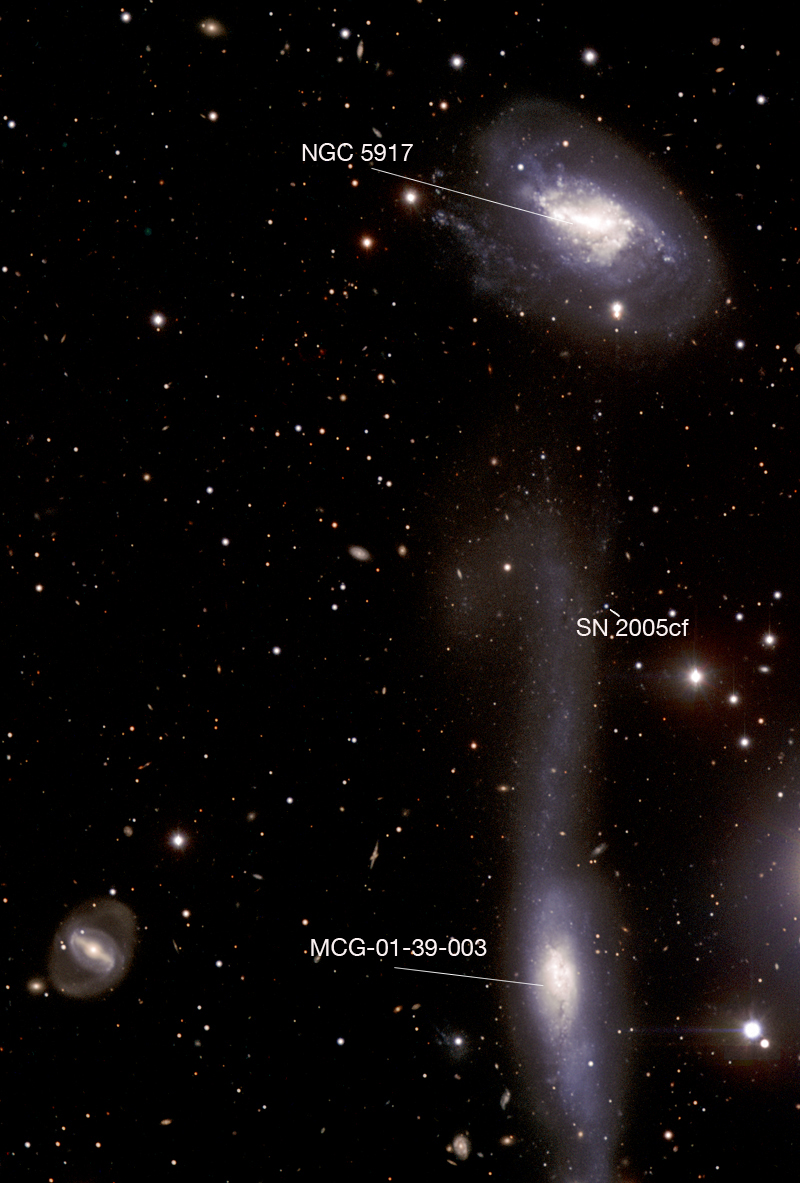

The hooked galaxy and its companion - annotated image

Annotated version of ESO Press Photo eso0622. The two interacting galaxies and the location of SN 2005cf are indicated. When the supernova exploded, more than a year ago, it was almost as bright as its host galaxy. One year later, it is much dimmer and can only be studied with the largest telescopes, such as ESO's Very Large Telescope.

Credit: ESO